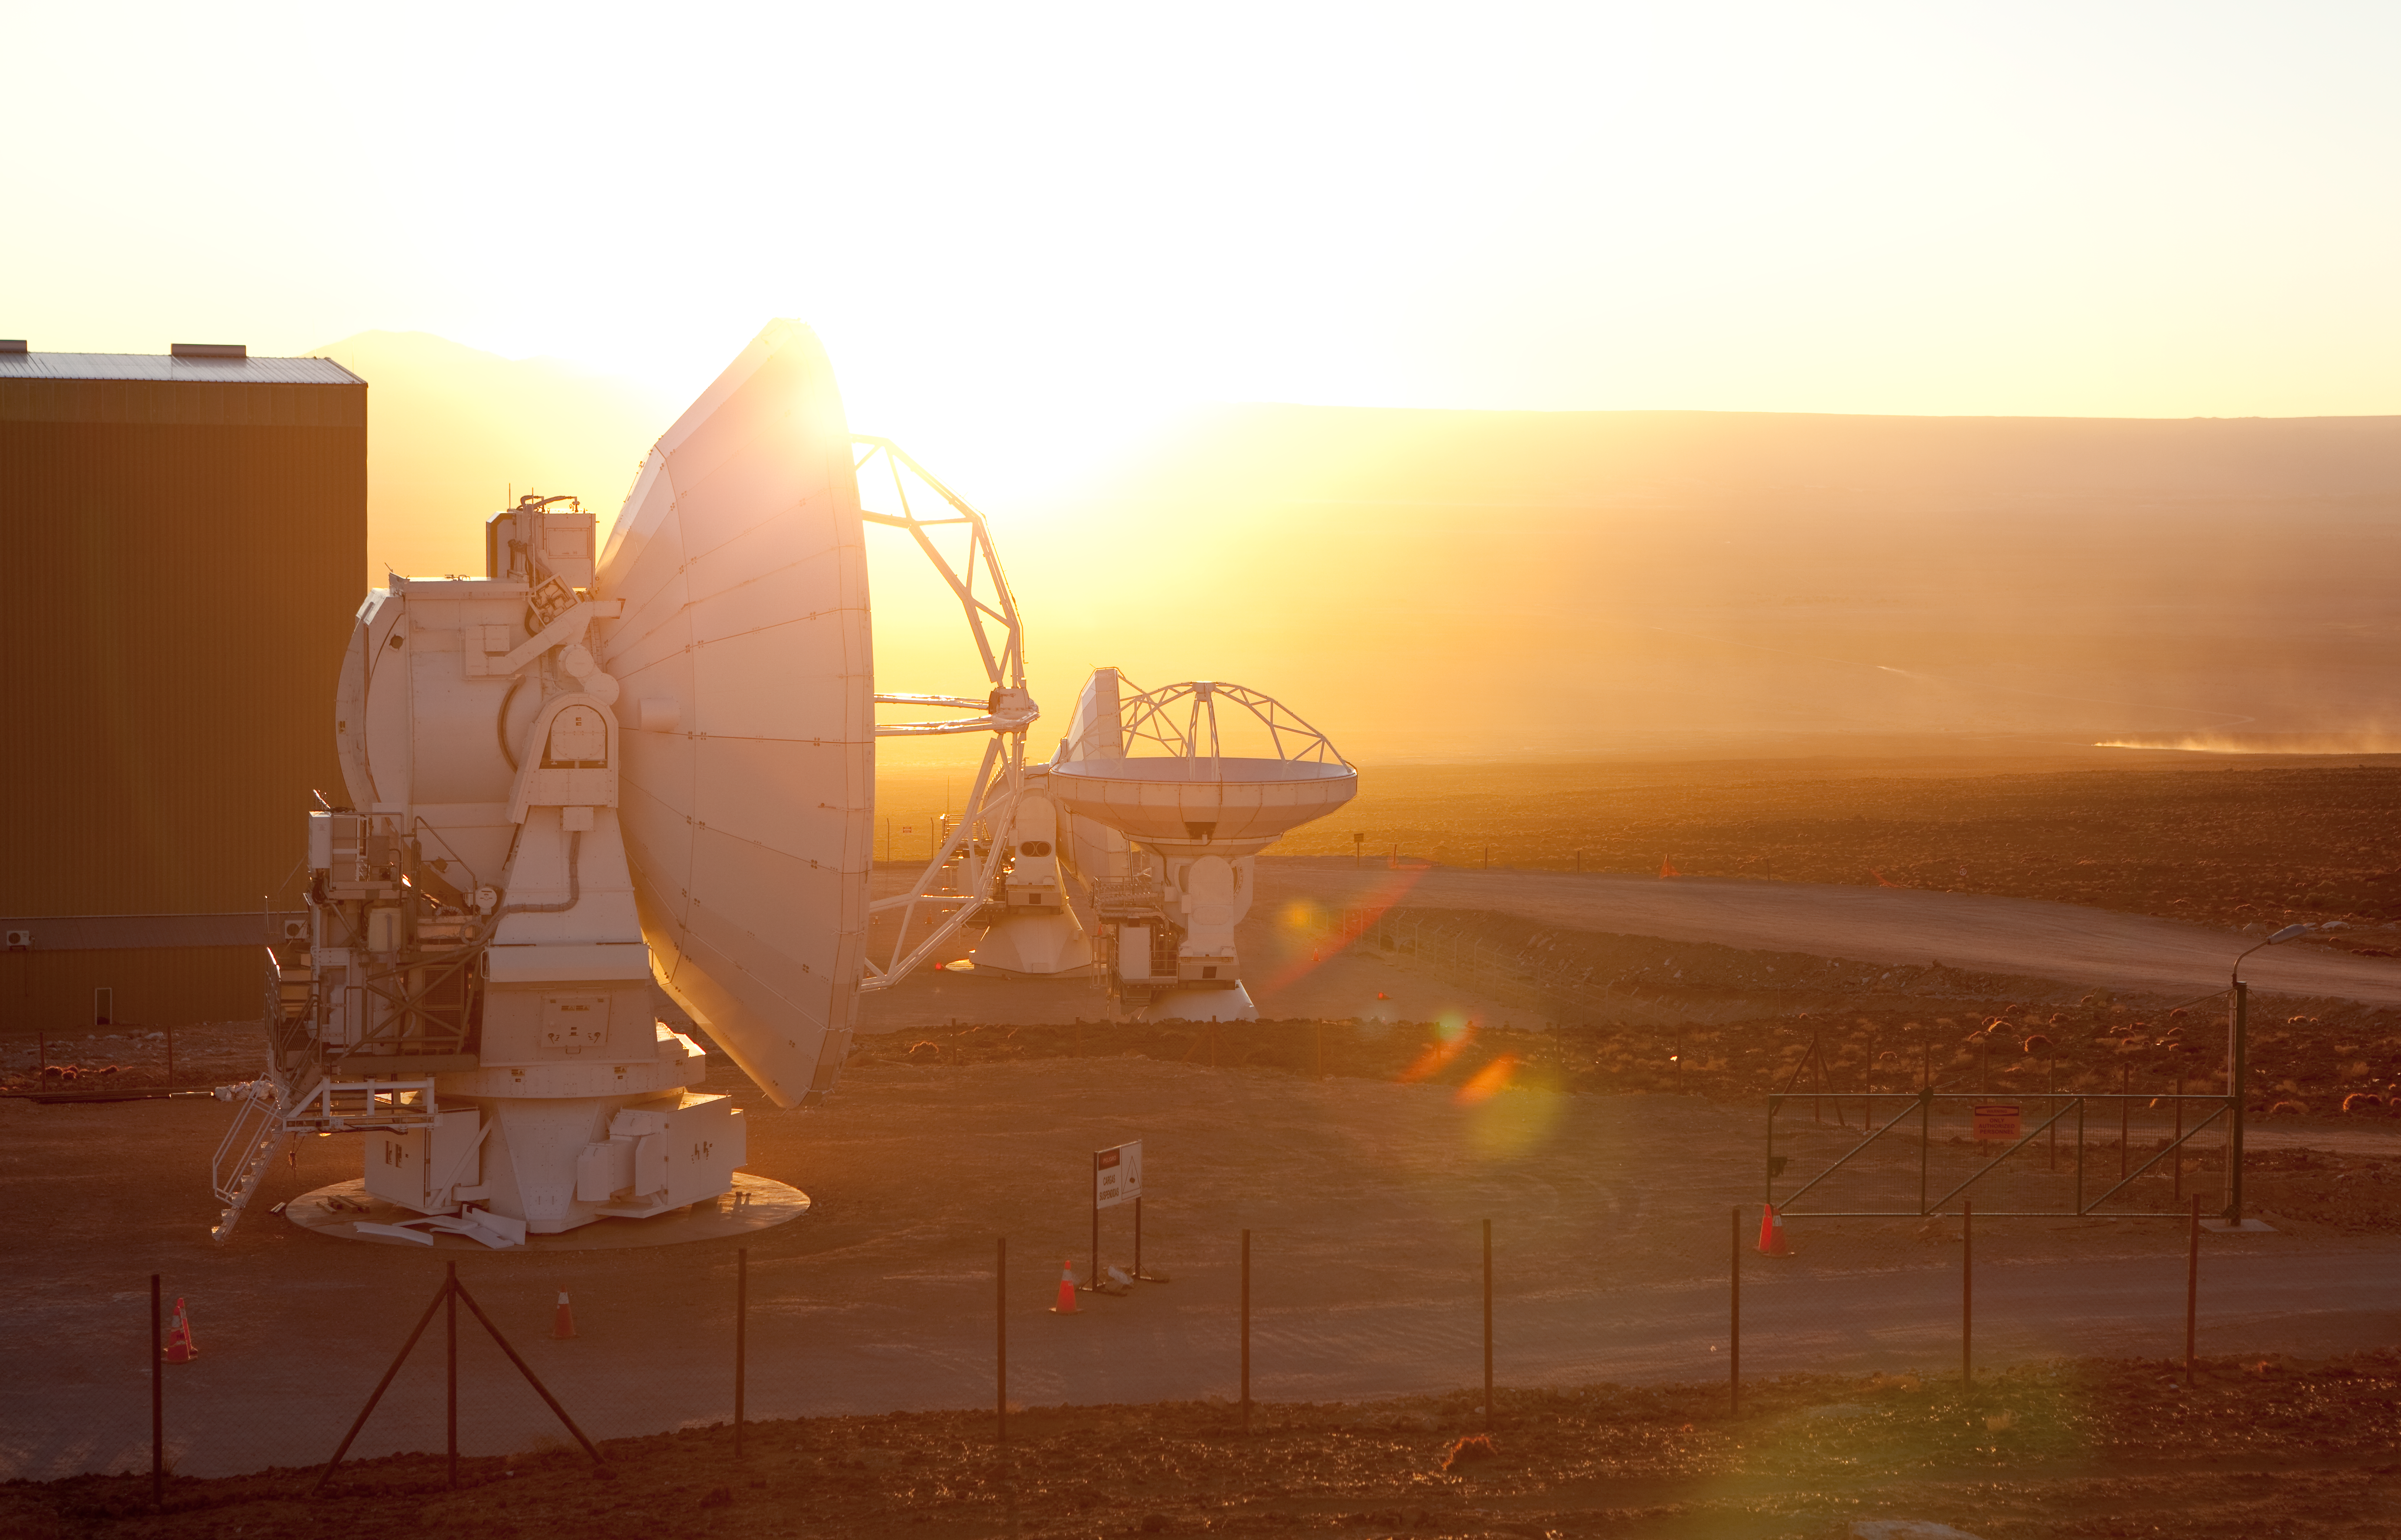

ALMA antennas

Two American ALMA antennas at the Operational Support Facility. Image taken in March 2009.

Credit: ALMA (ESO/NAOJ/NRAO)